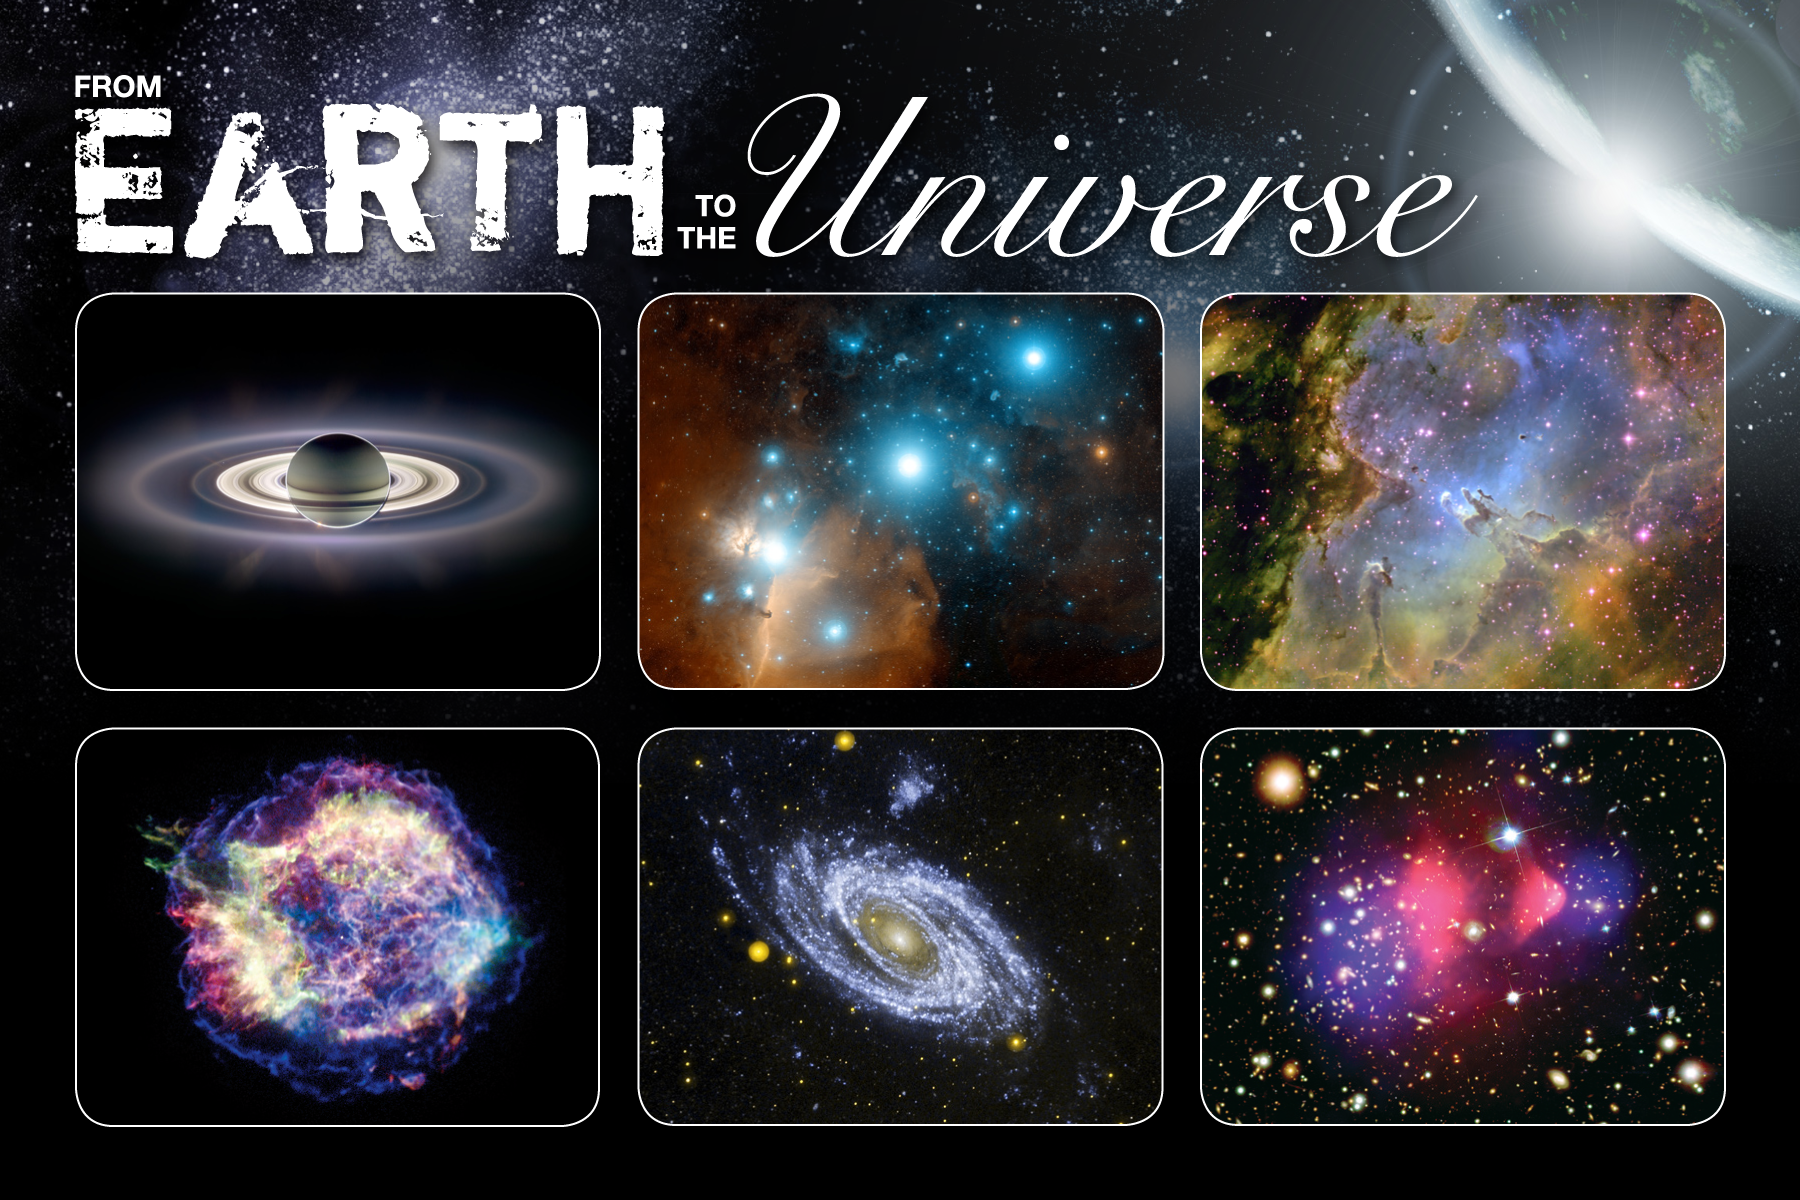

From Earth to the Universe

Pictured (left-right, top-bottom): Saturn (NASA/JPL), Orion Complex (Davide De Martin), Eagle Nebula (KPNO), Cassiopeia A (NASA/Chandra); M81 (NASA/GALEX); Bullet Cluster (NASA/Chandra/Hubble, Magellan & ESO)

Credit: NASA/JPL, Davide De Martin, KPNO, NASA/Chandra, NASA/GALEX, NASA/Chandra/Hubble, Magellan & ESO